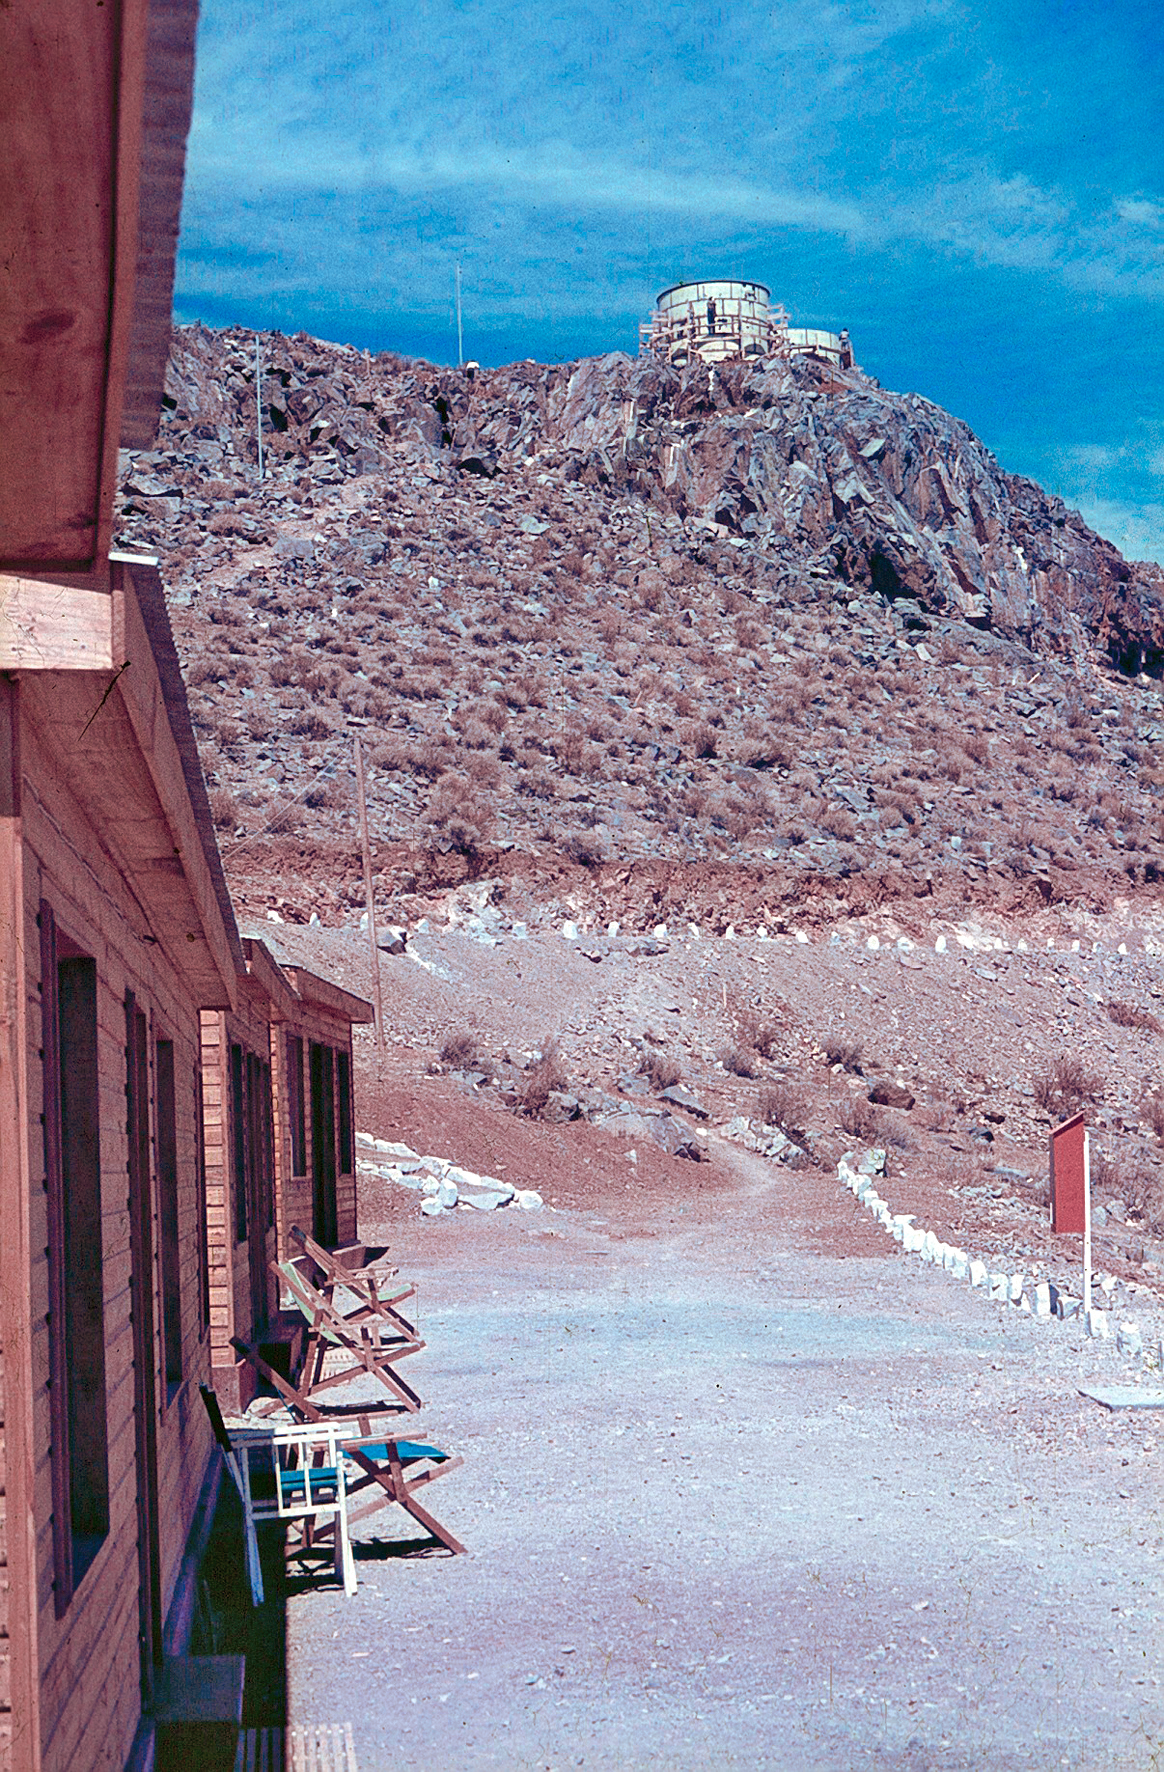

La Silla observatory under construction

A sunny day in La Silla observatory. The image was taken during its construction period (May 1965 - December 1969).

Credit: ESO